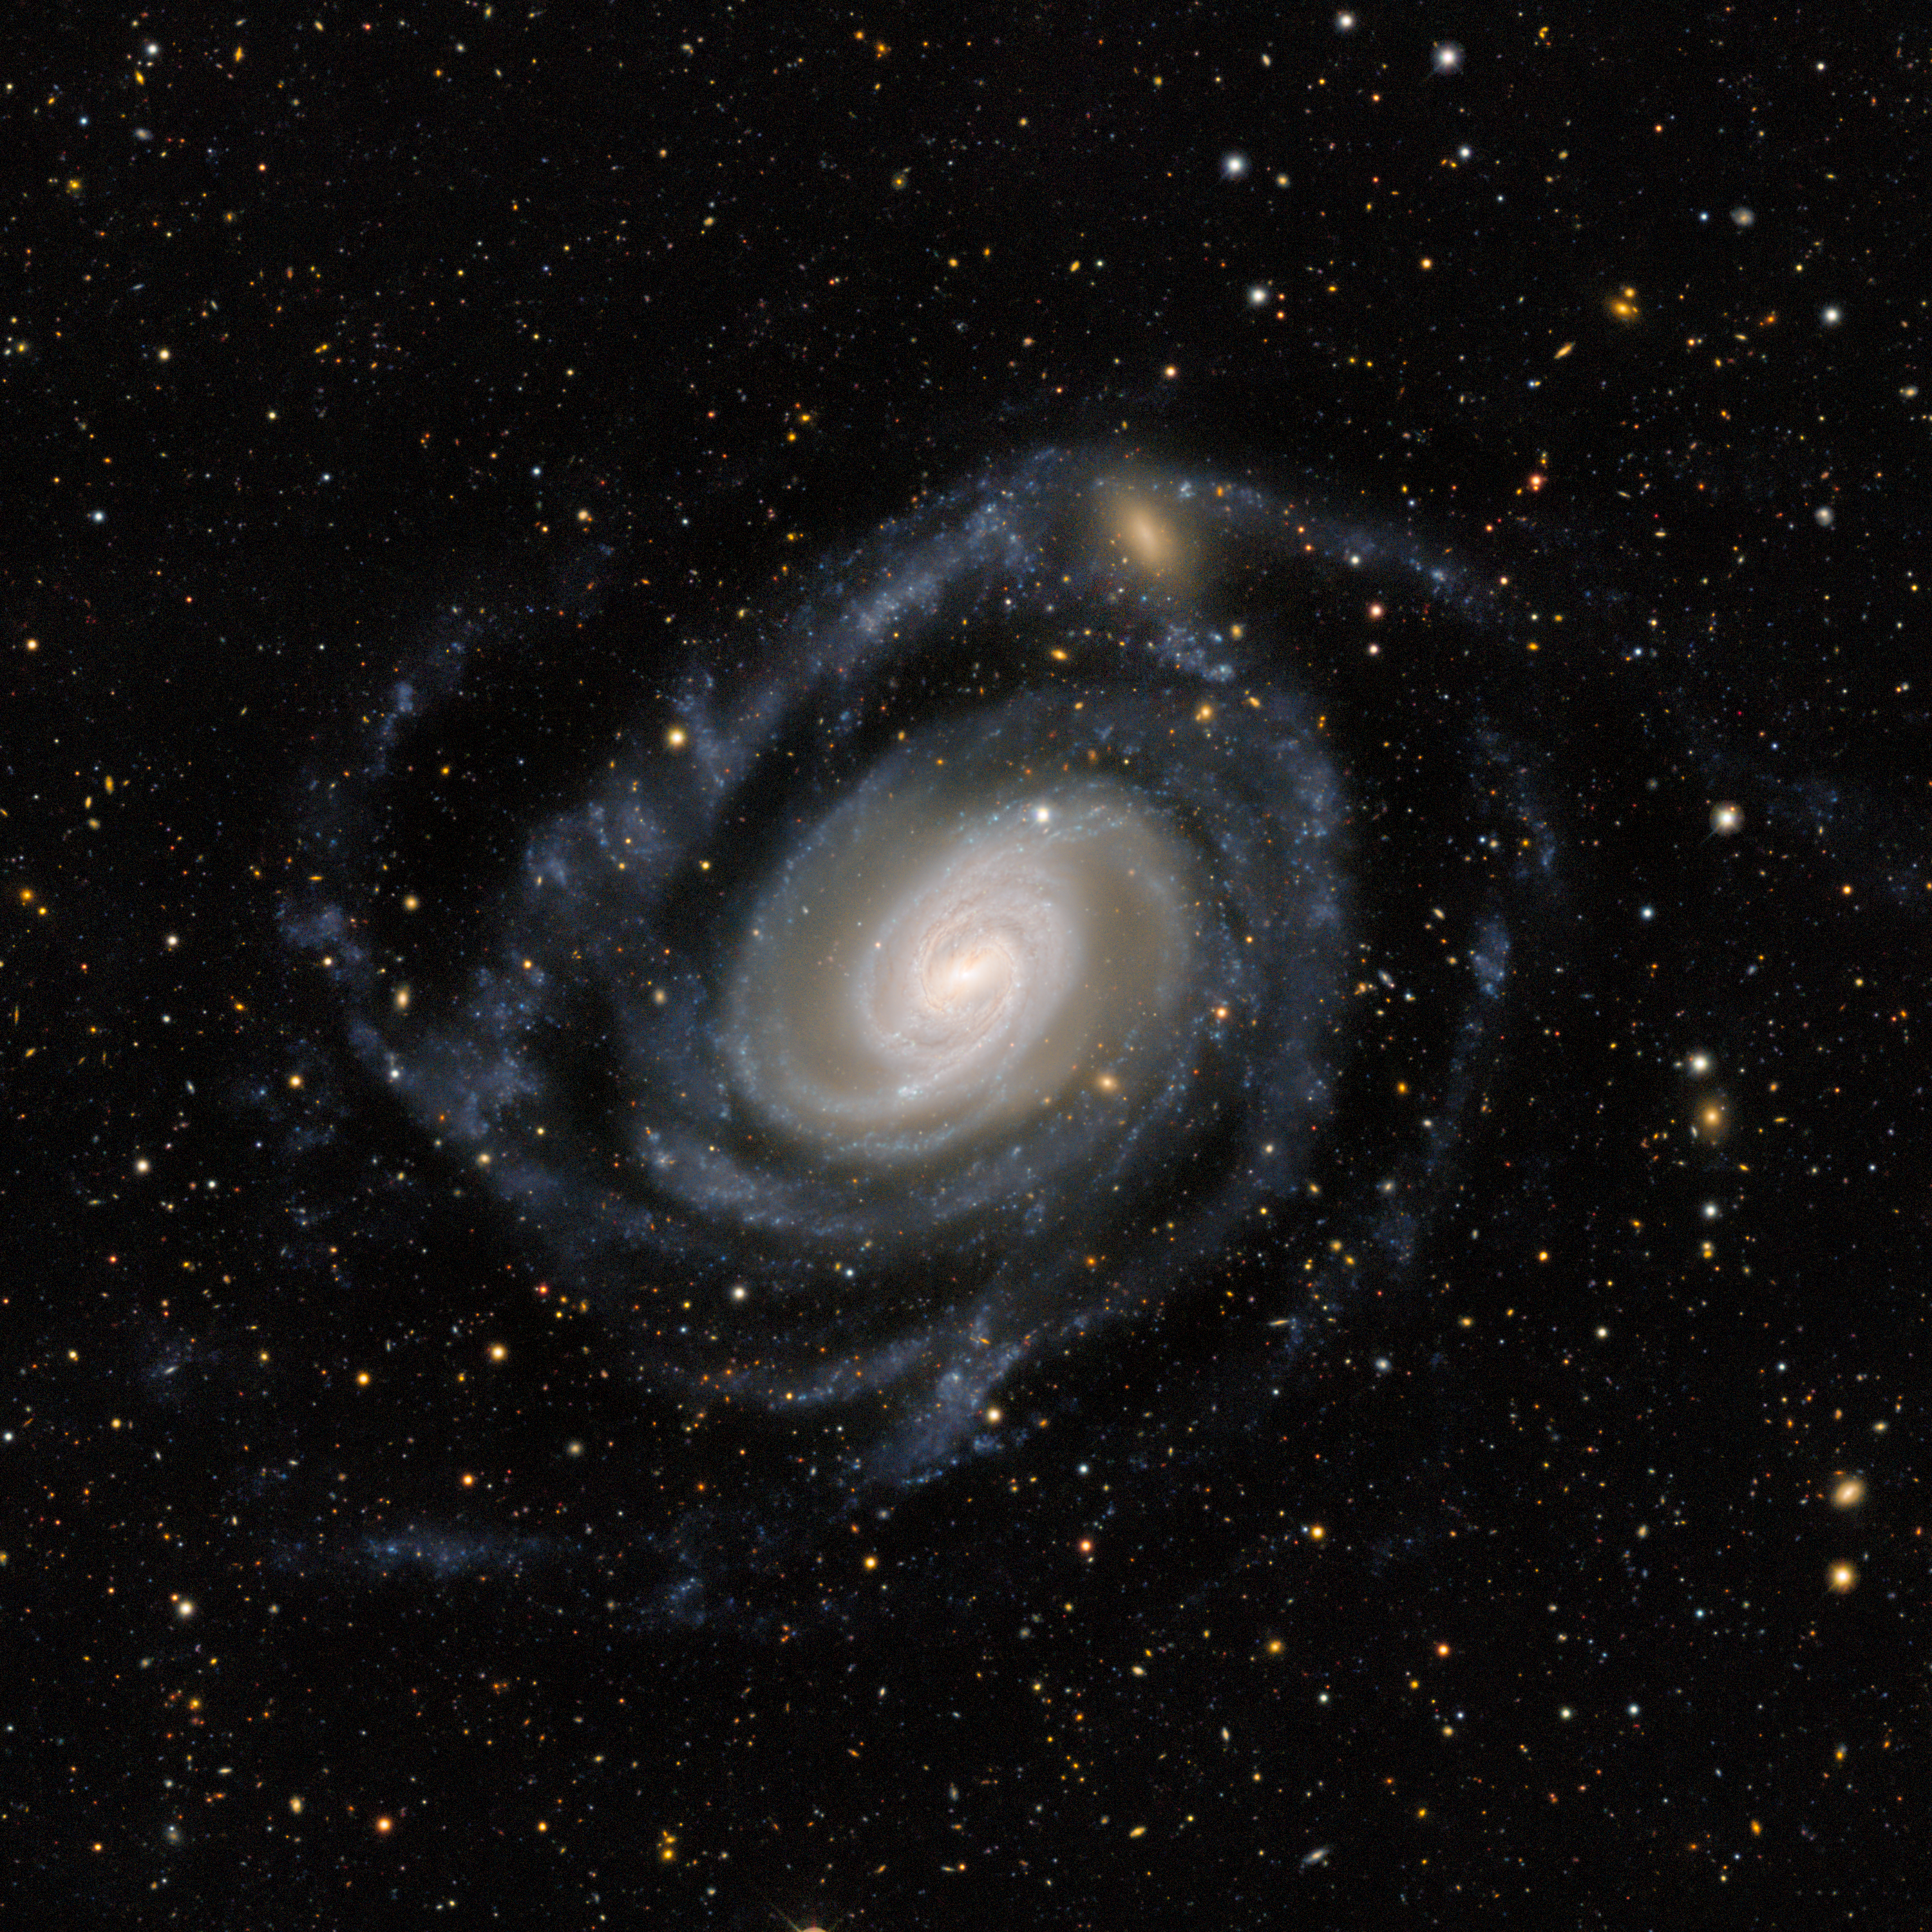

Gentle Giant Galaxy

In the constellation Sculptor lies this large extended spiral galaxy called NGC 289. Despite being around 75 million light-years away, the light of NGC 289 is stunningly captured here by the Dark Energy Camera (DECam) on the Víctor M. Blanco 4-meter Telescope at Cerro Tololo Inter-American Observatory (CTIO), a Program of NSF NOIRLab. The galaxy’s bluish arms reach through the expanse of space over 100,000 light-years, larger than the size of our own Milky Way. It’s classified as a Type II Seyfert galaxy with its ripe collections of star formation and bright core, but it’s also relatively faint. Studies have found that the galaxy contains large amounts of dark matter, which is a common feature of all galaxies with a low surface brightness. Dark matter is yet to be directly observed, which led the US Department of Energy to build the DECam in order to study the nature of dark matter. Since the conclusion of its survey, DECam has been available to other scientists for use, such as for this image of NGC 289.

Credit: CTIO/NOIRLab/DOE/NSF/AURAImage processing: T.A. Rector (University of Alaska Anchorage/NSF NOIRLab), J. Miller (Gemini Observatory/NSF NOIRLab), & M. Zamani (NSF NOIRLab)